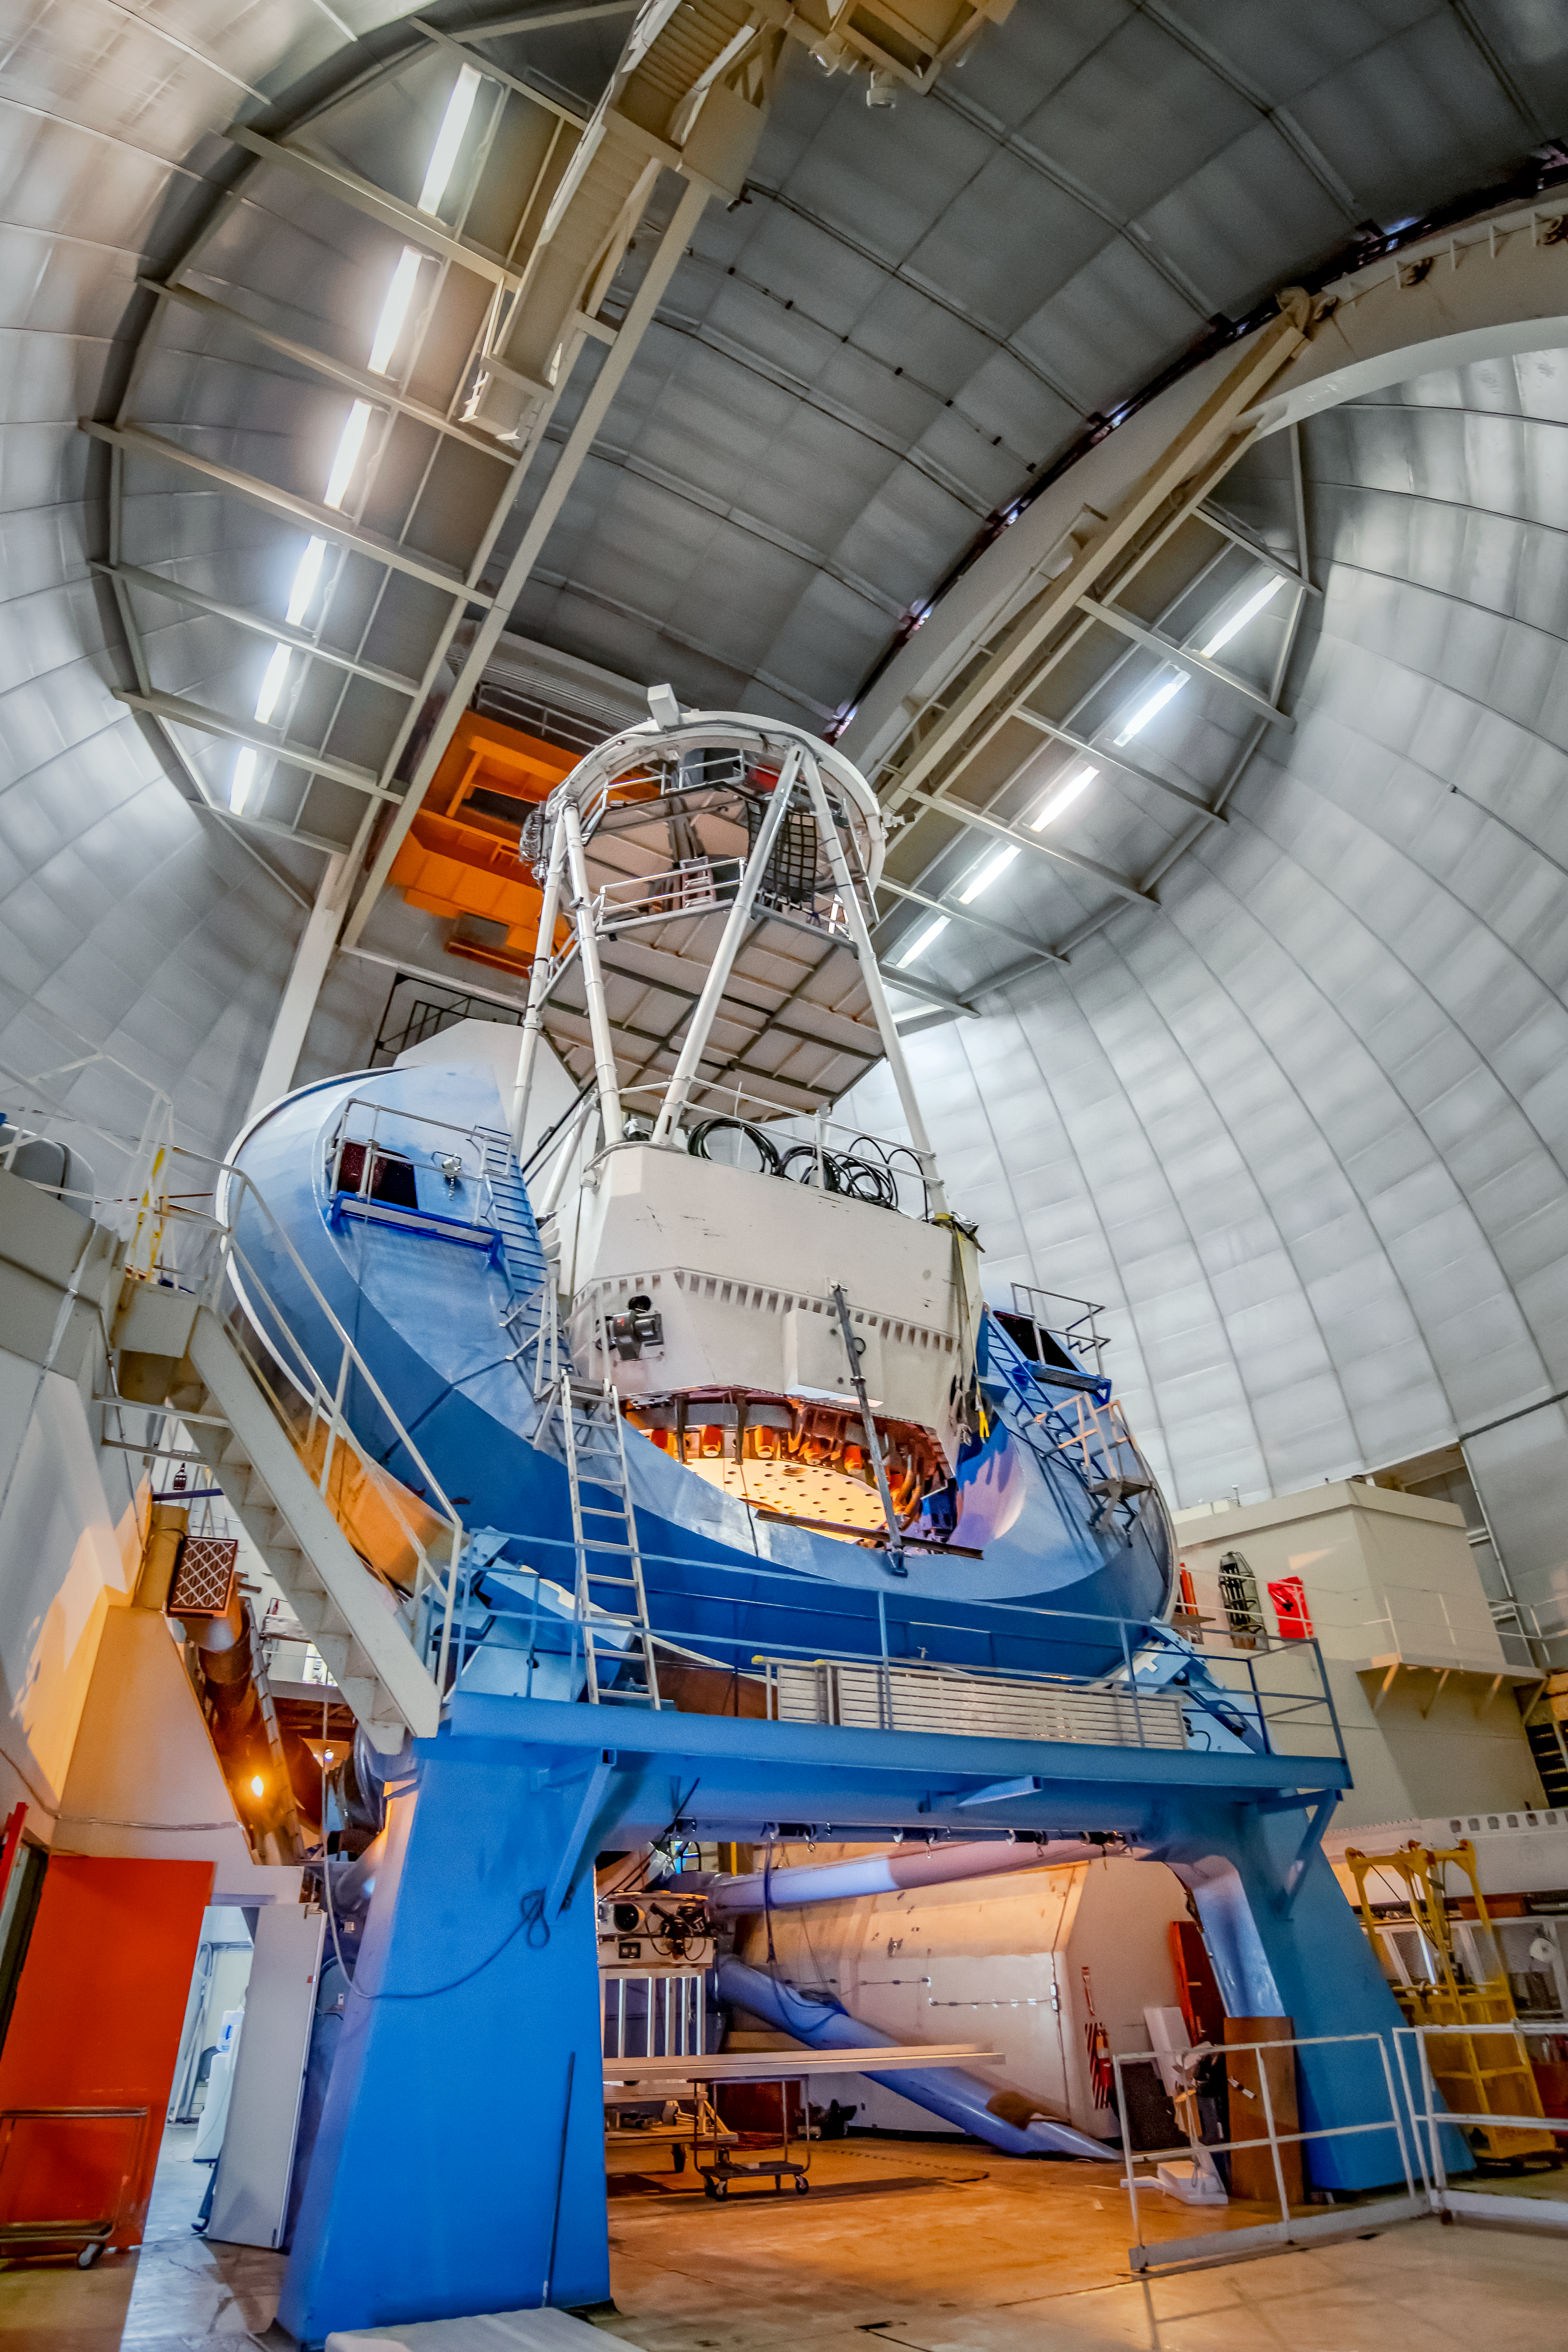

The Nicolas U. Mayall 4-Meter Telescope

The Nicolas U. Mayall 4-Meter Telescope at Kitt Peak National Observatory on Tuesday, May 22, 2018 in Tucson, Arizona.

Credit: Marilyn Chung/Lawrence Berkeley National Lab/KPNO/NOIRLab/NSF/AURA